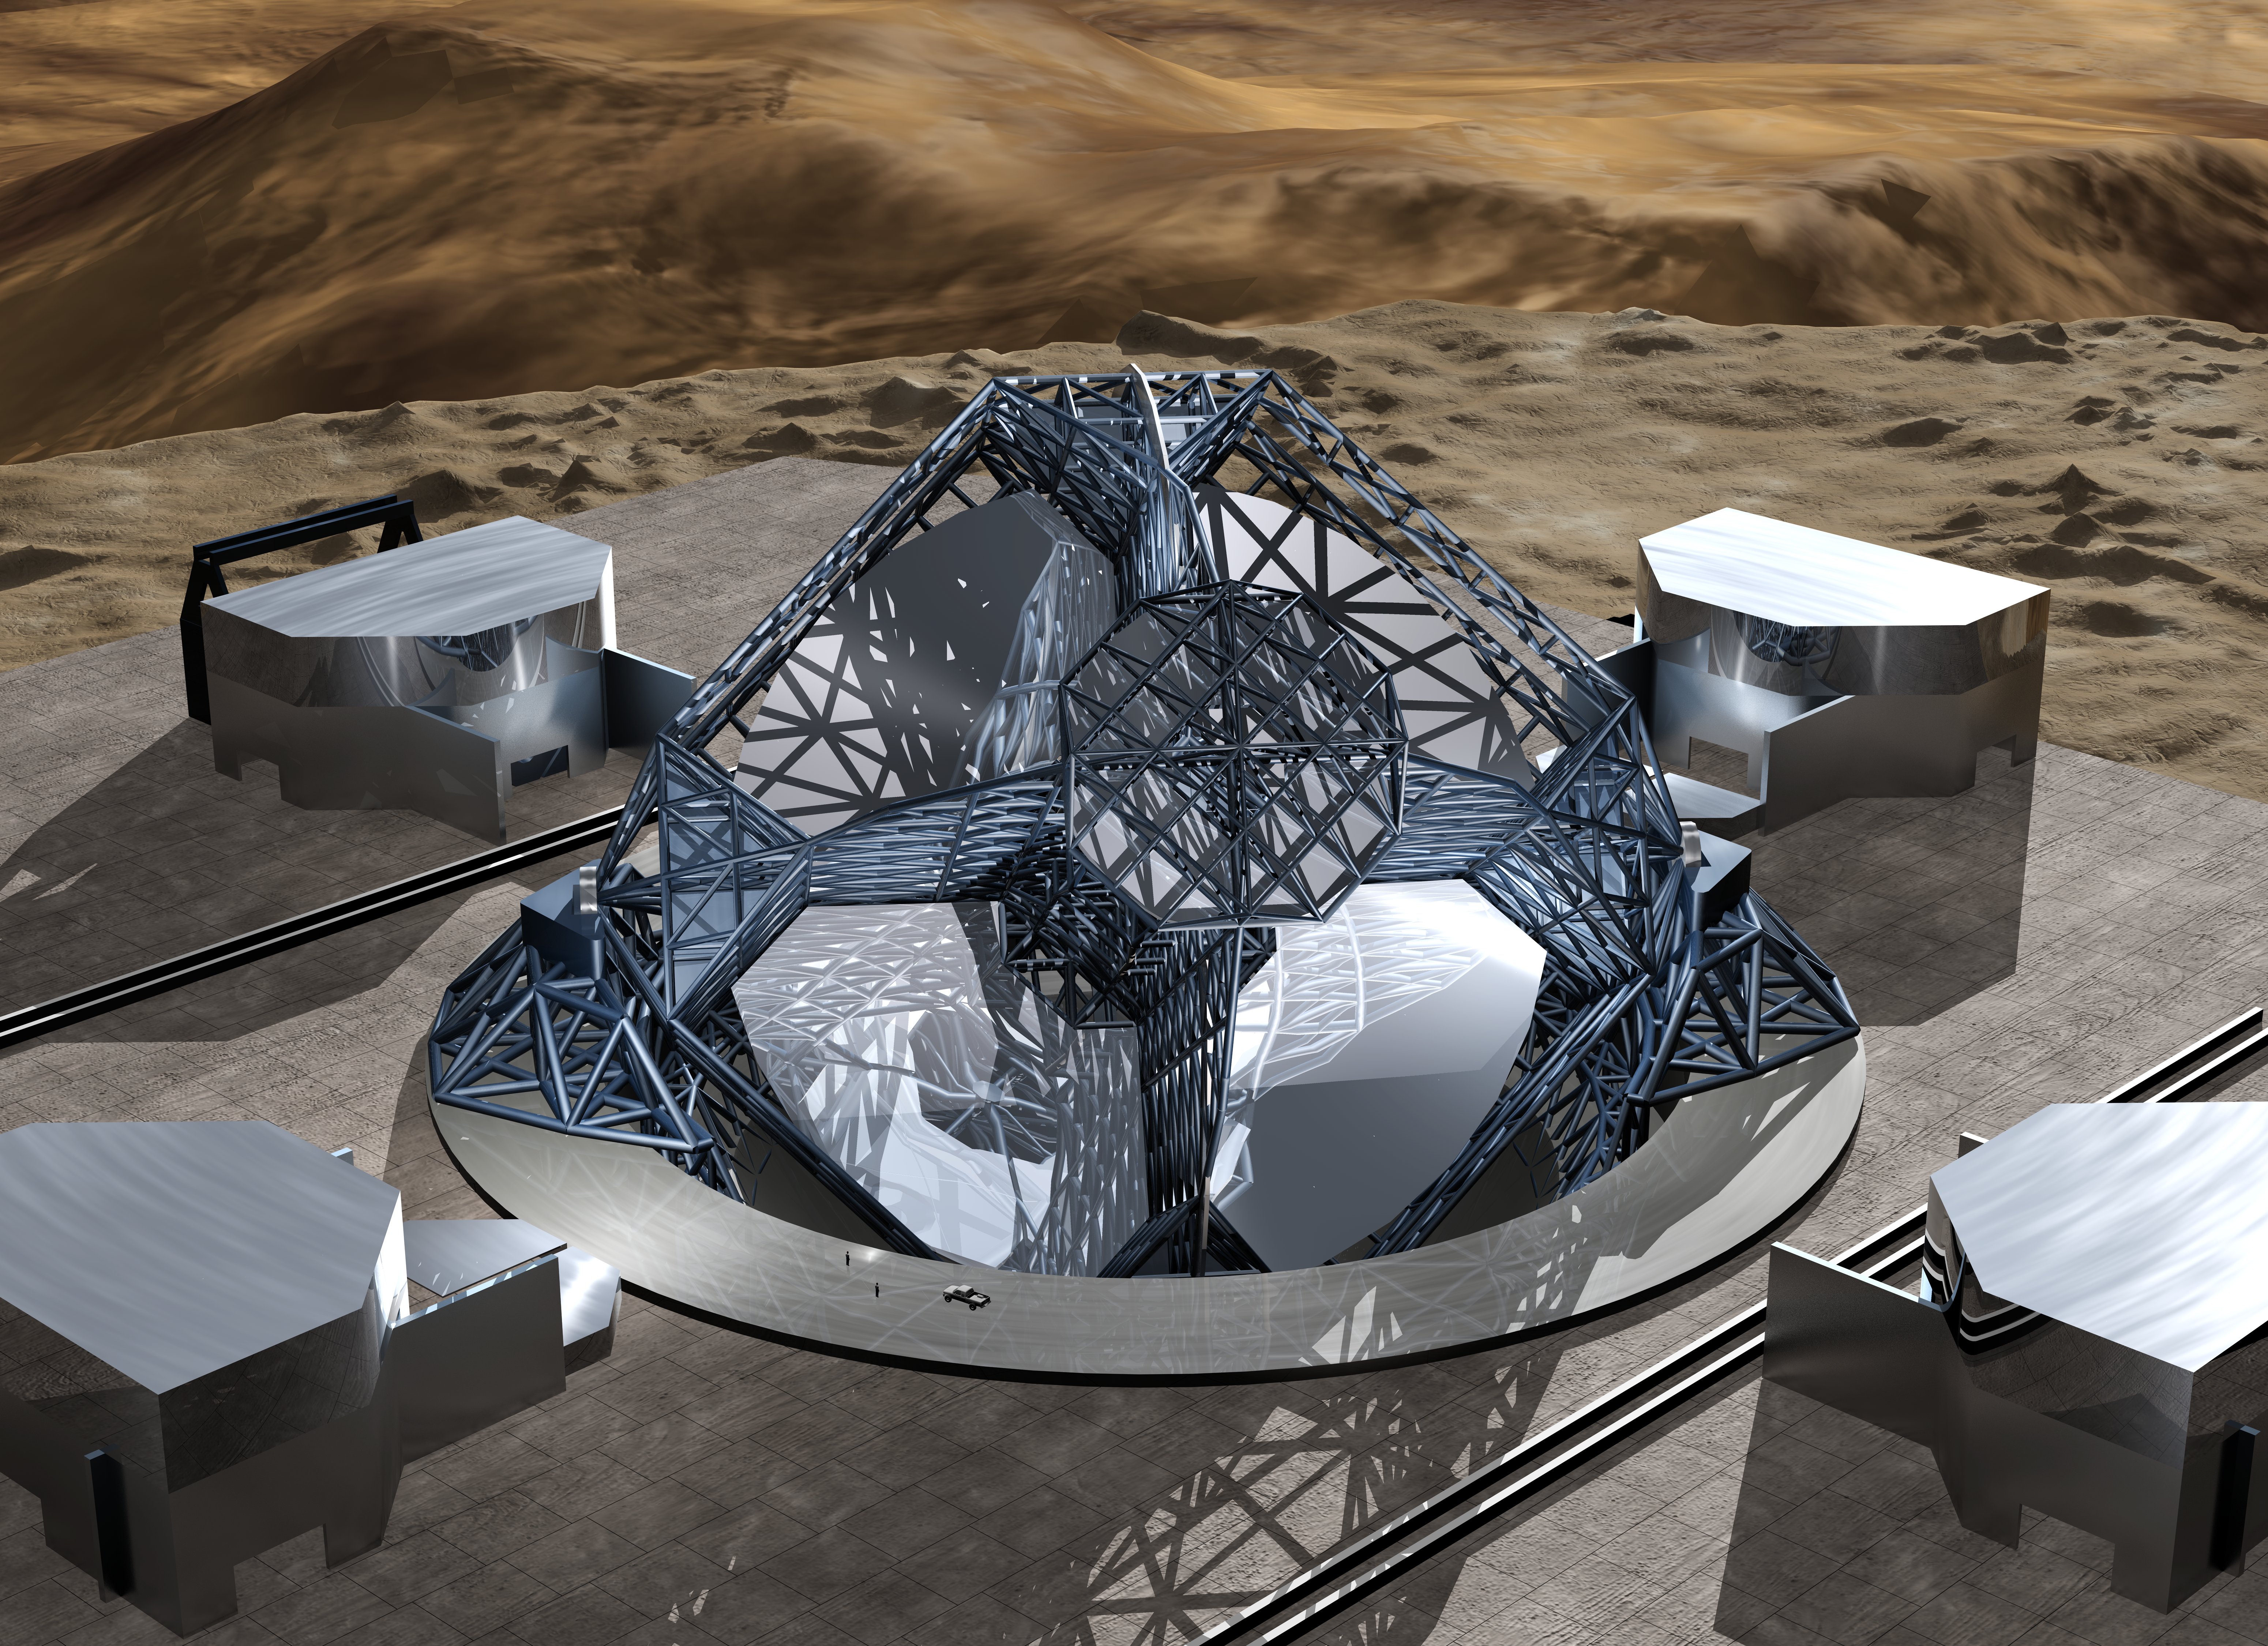

OWL 03

A still image of the computer simulation for the proposed OWL (OverWhelmingly Large) Telescope. A giant, next generation optical and near-infrared telescope, with a diameter of 100 metre, OWL would combine the amazing light-gathering ability with resolution down to a milli-arc second.

Credit: ESO